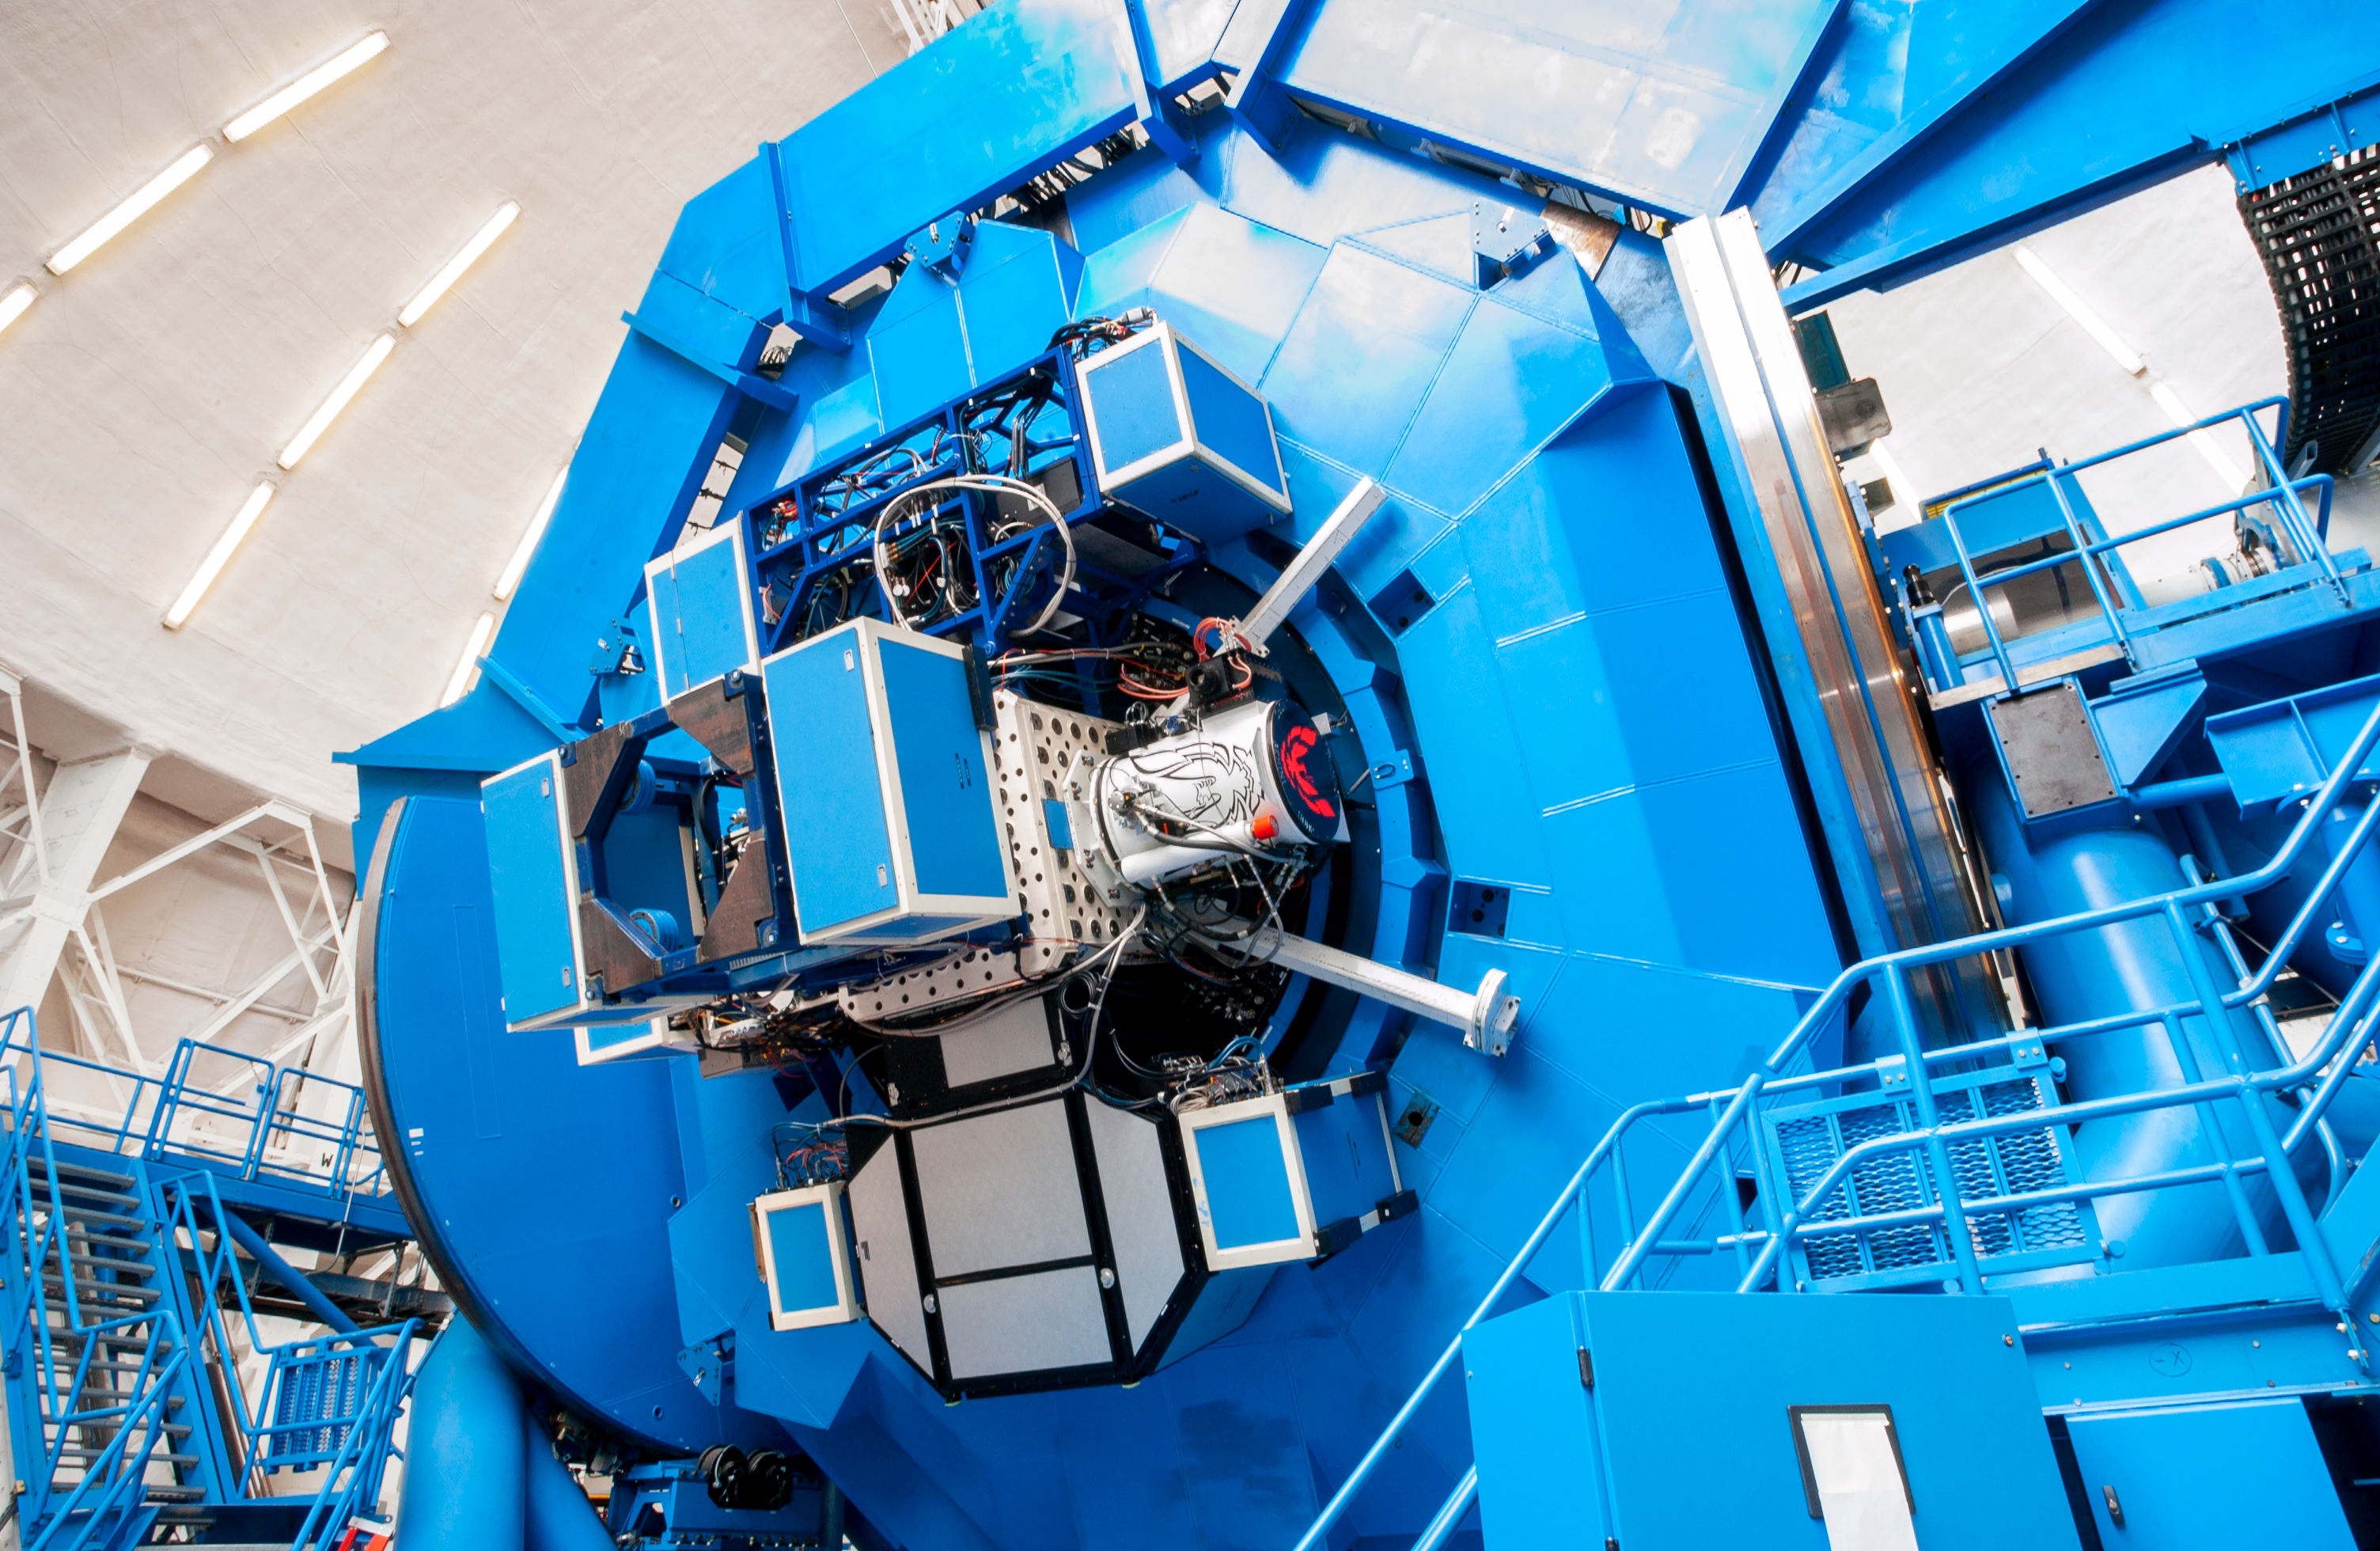

The Cassegrain rotator at Gemini South

The Cassegrain rotator at Gemini South, Chile.

Credit: International Gemini Observatory/NOIRLab/NSF/AURA/M. Paredes